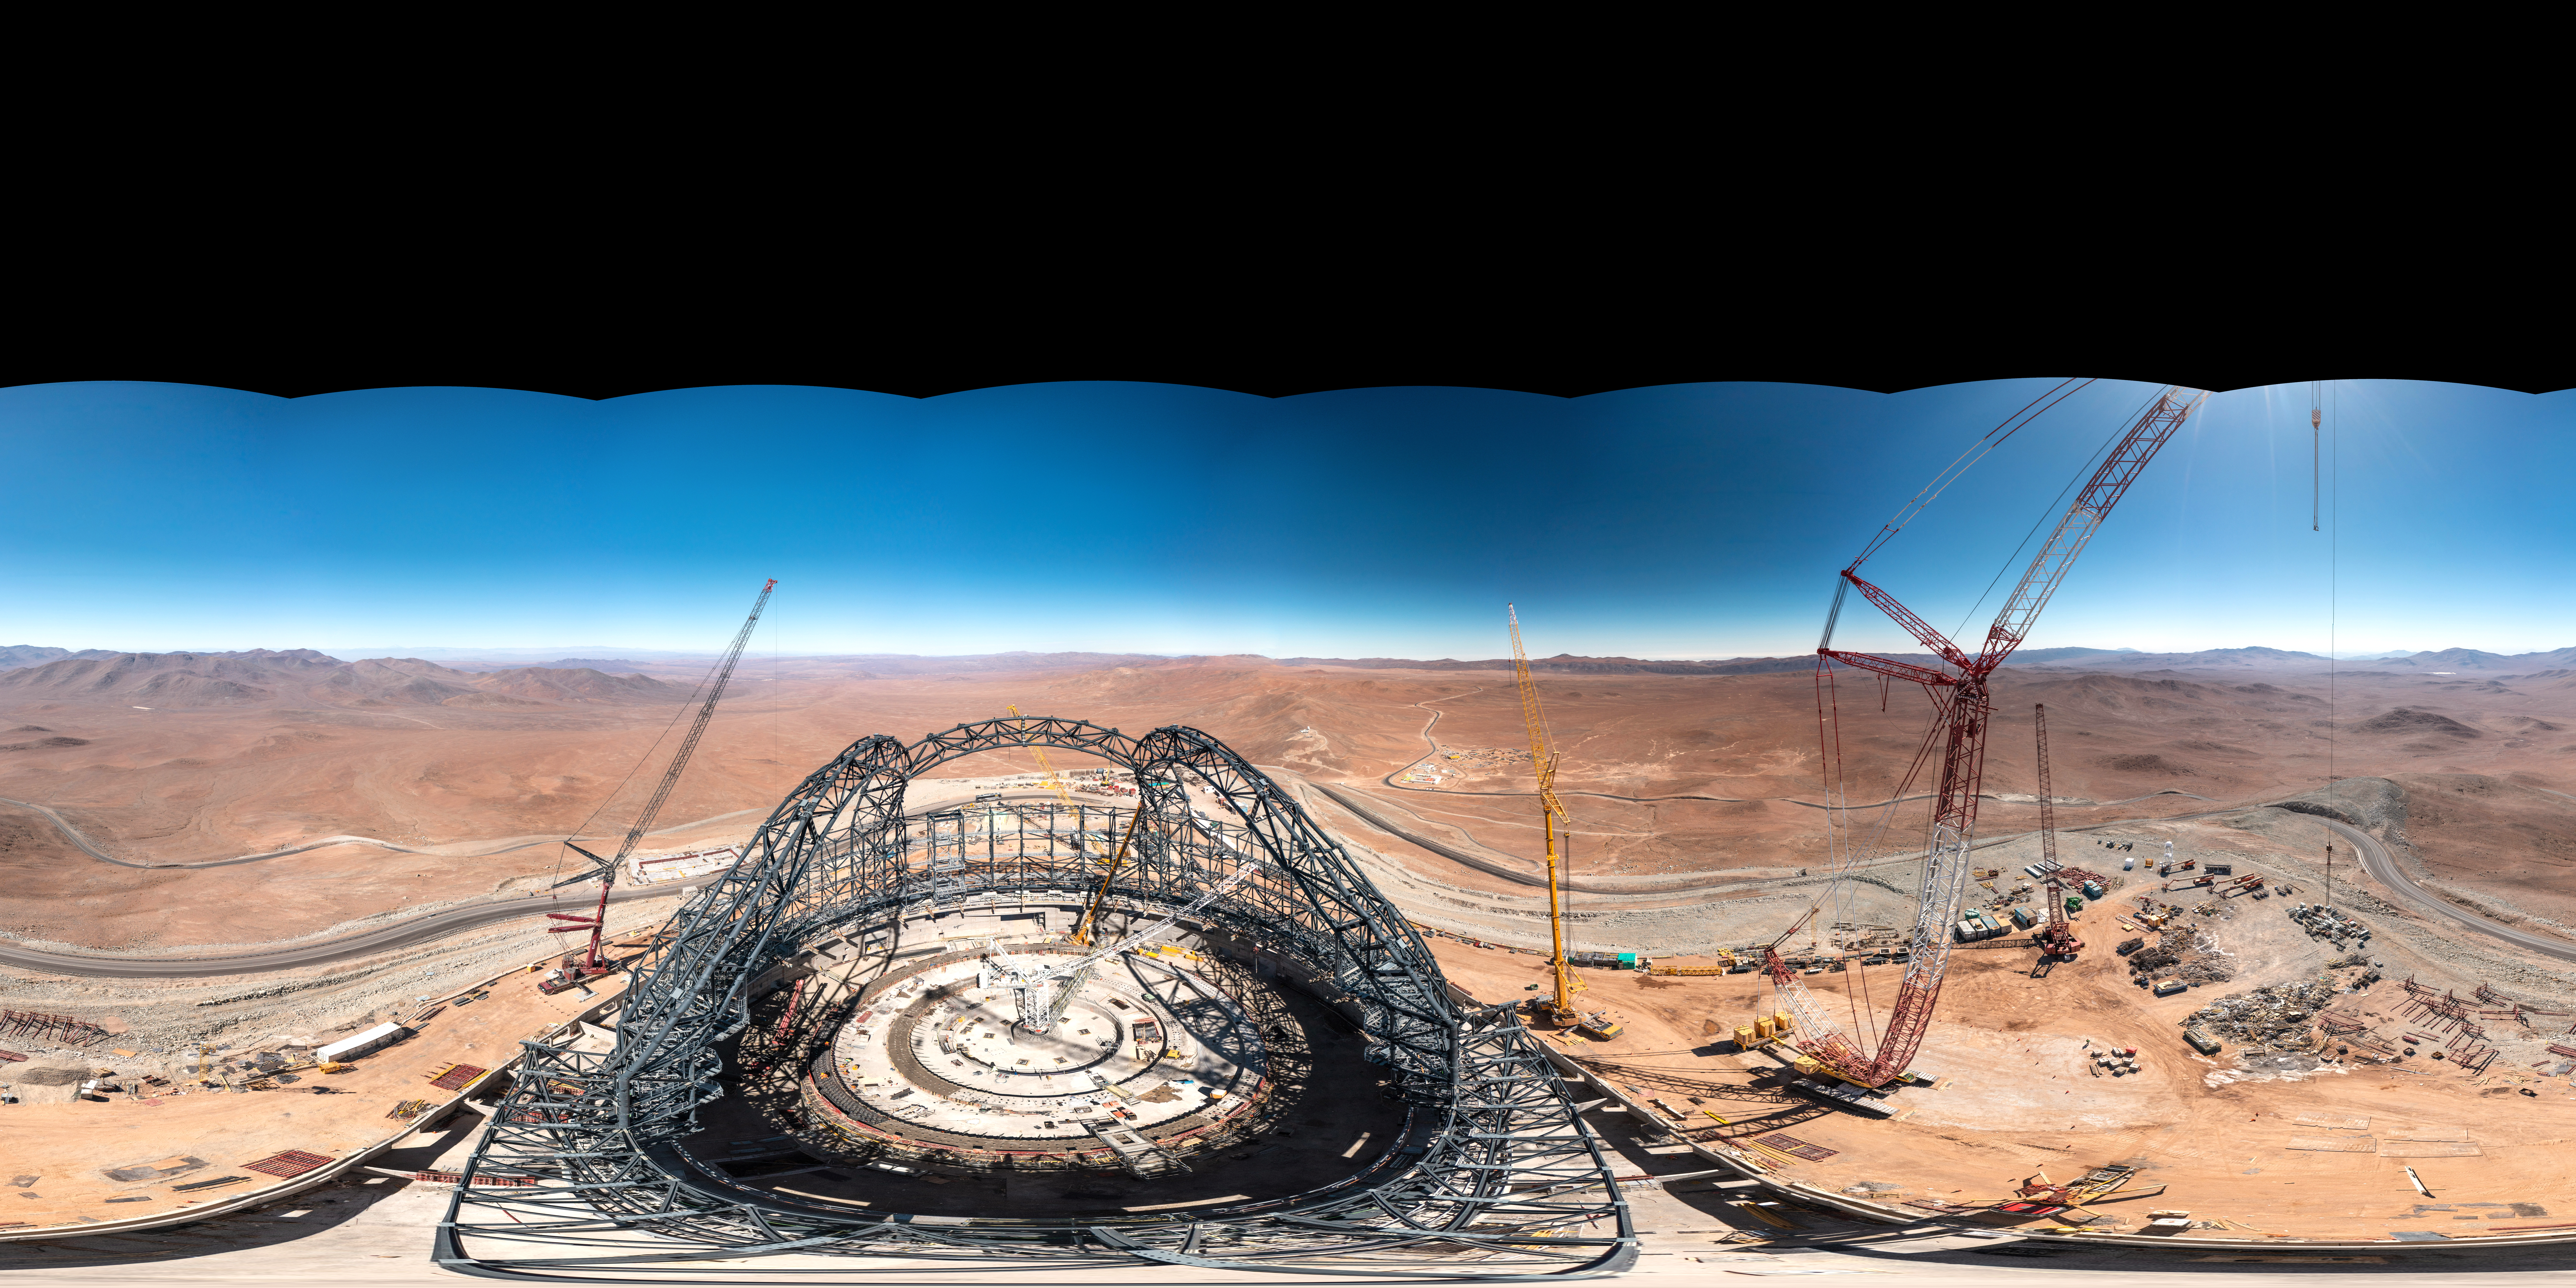

A 360 degree view of the ELT and its surroundings

This 360-degree panorama taken in early August 2023 shows ESO’s Extremely Large Telescope (ELT), under construction at Cerro Armazones in Chile. When this picture was taken, the steel frame of the telescope dome was taking shape. When finished, the dome will weigh in at 6100 tonnes, and it will need 30 million bolts to be held together. ESO’s ELT will be a revolutionary ground-based telescope with a 39-metre main mirror.

Credit: G. Hüdepohl (atacamaphoto.com)/ESO